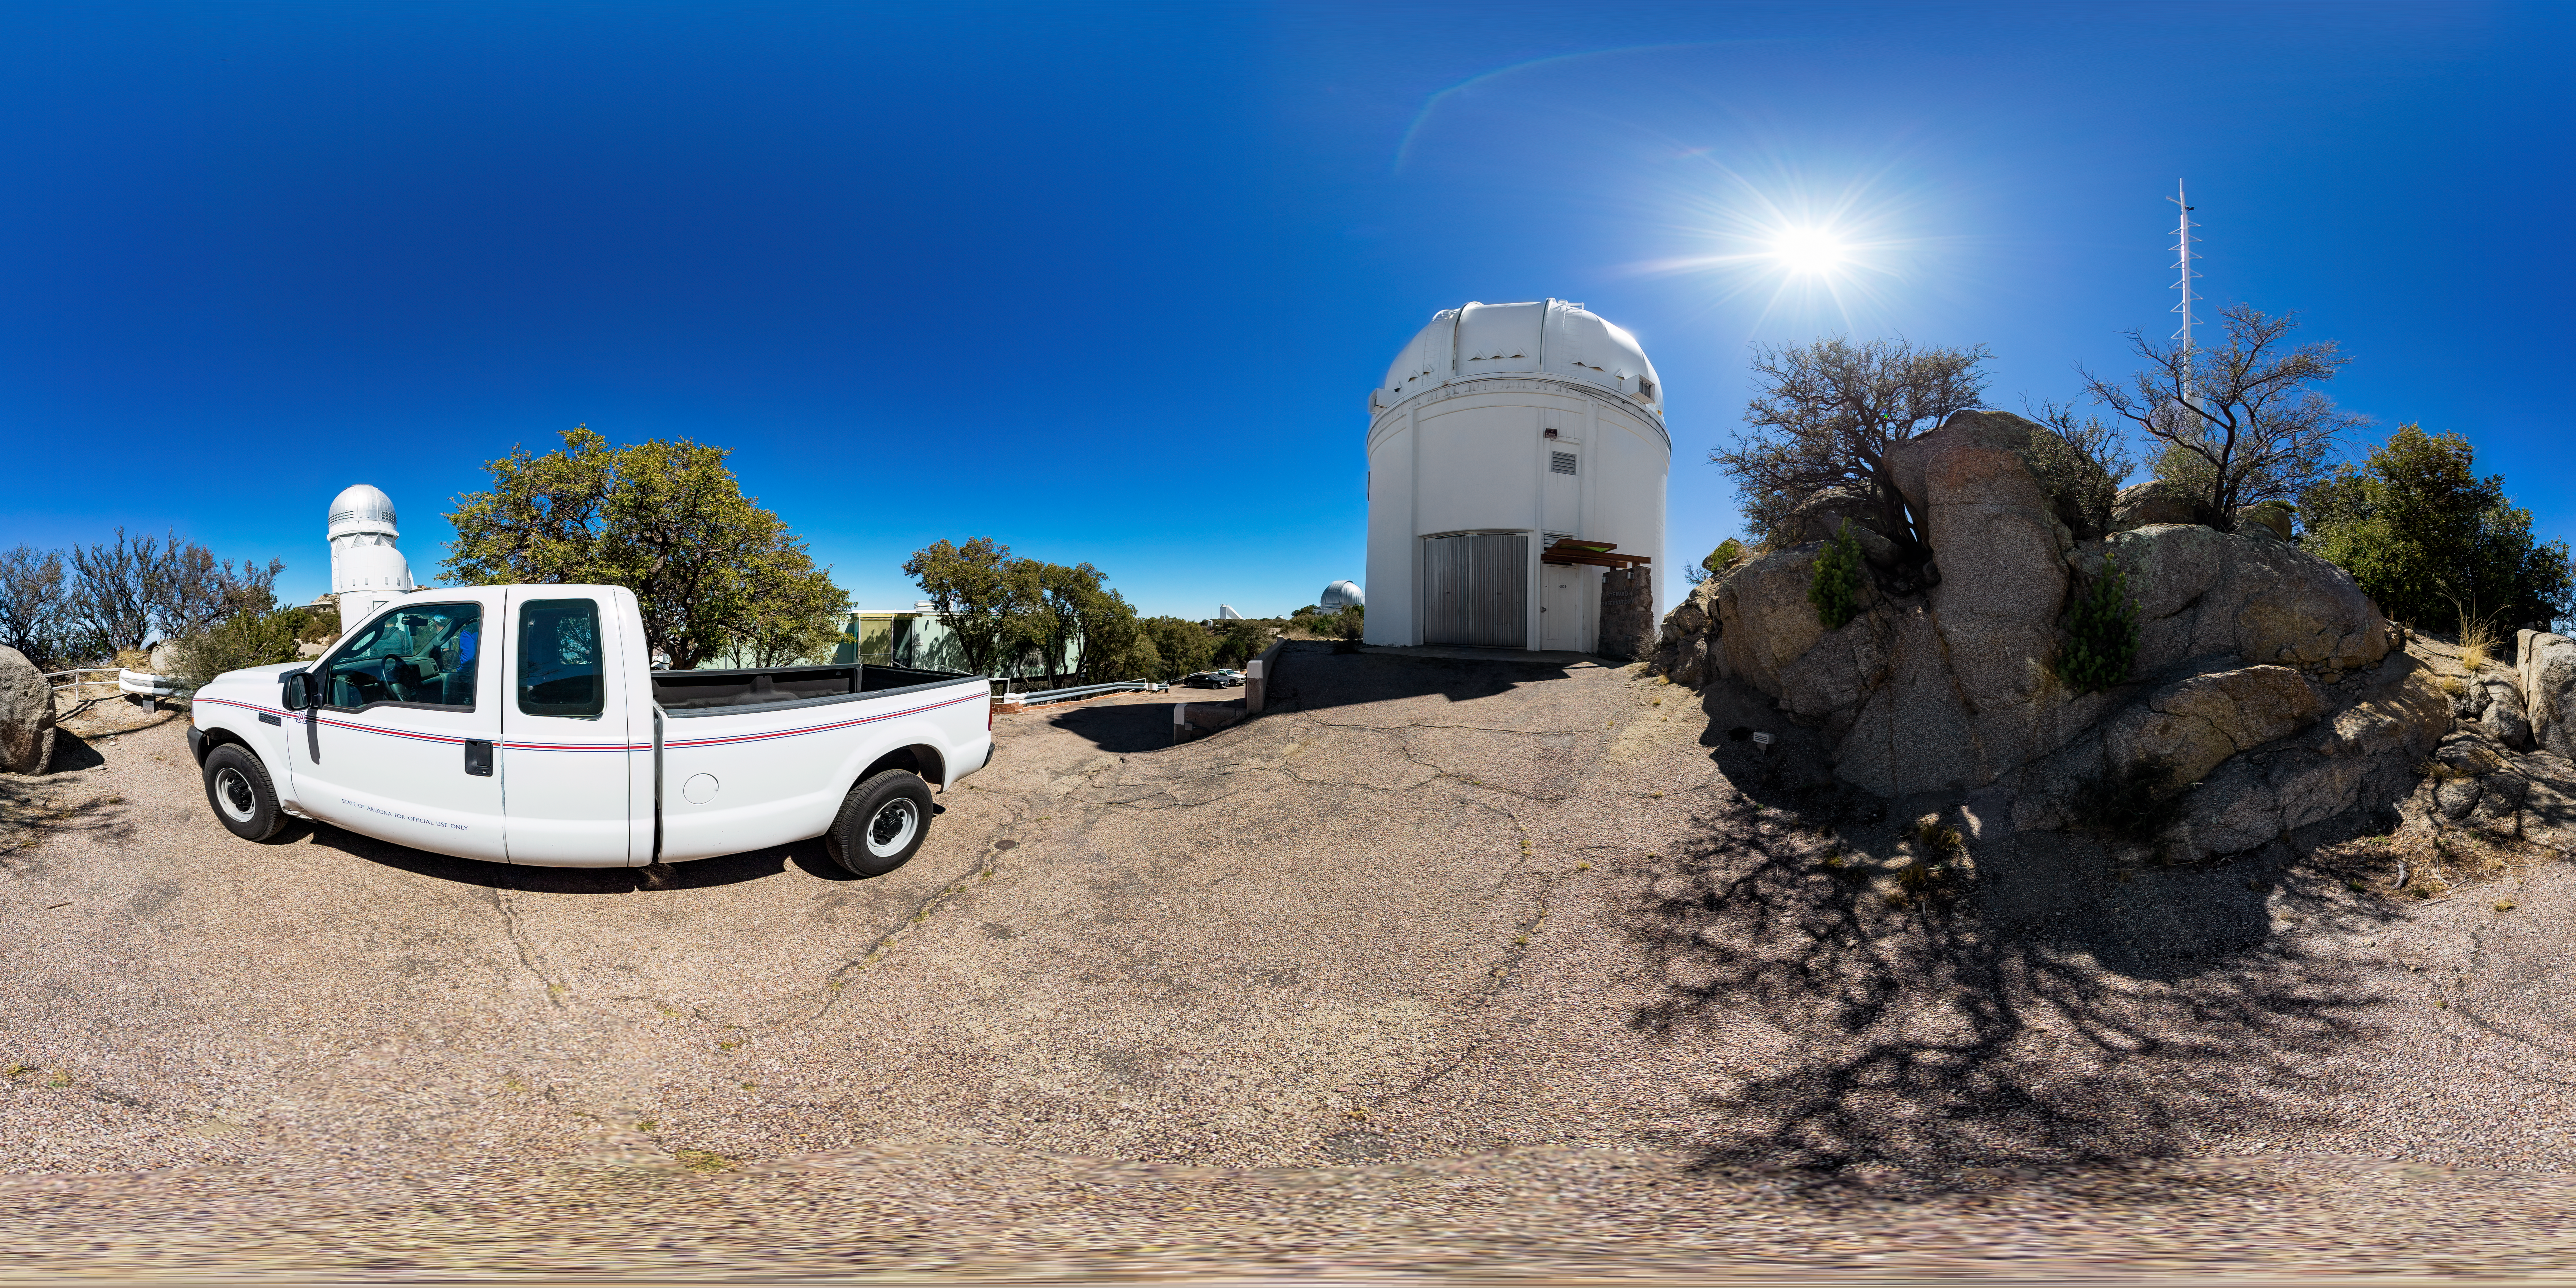

UA 0.9-meter Spacewatch Telescope 360 Panorama

A 360 panorama view of the UA 0.9-meter Spacewatch Telescope at Kitt Peak National Observatory (KPNO), a Program of NSF NOIRLab. The NSF Nicholas U. Mayall 4-meter Telescope is also visible.

Credit: KPNO/NOIRLab/NSF/AURA/T. Matsopoulos